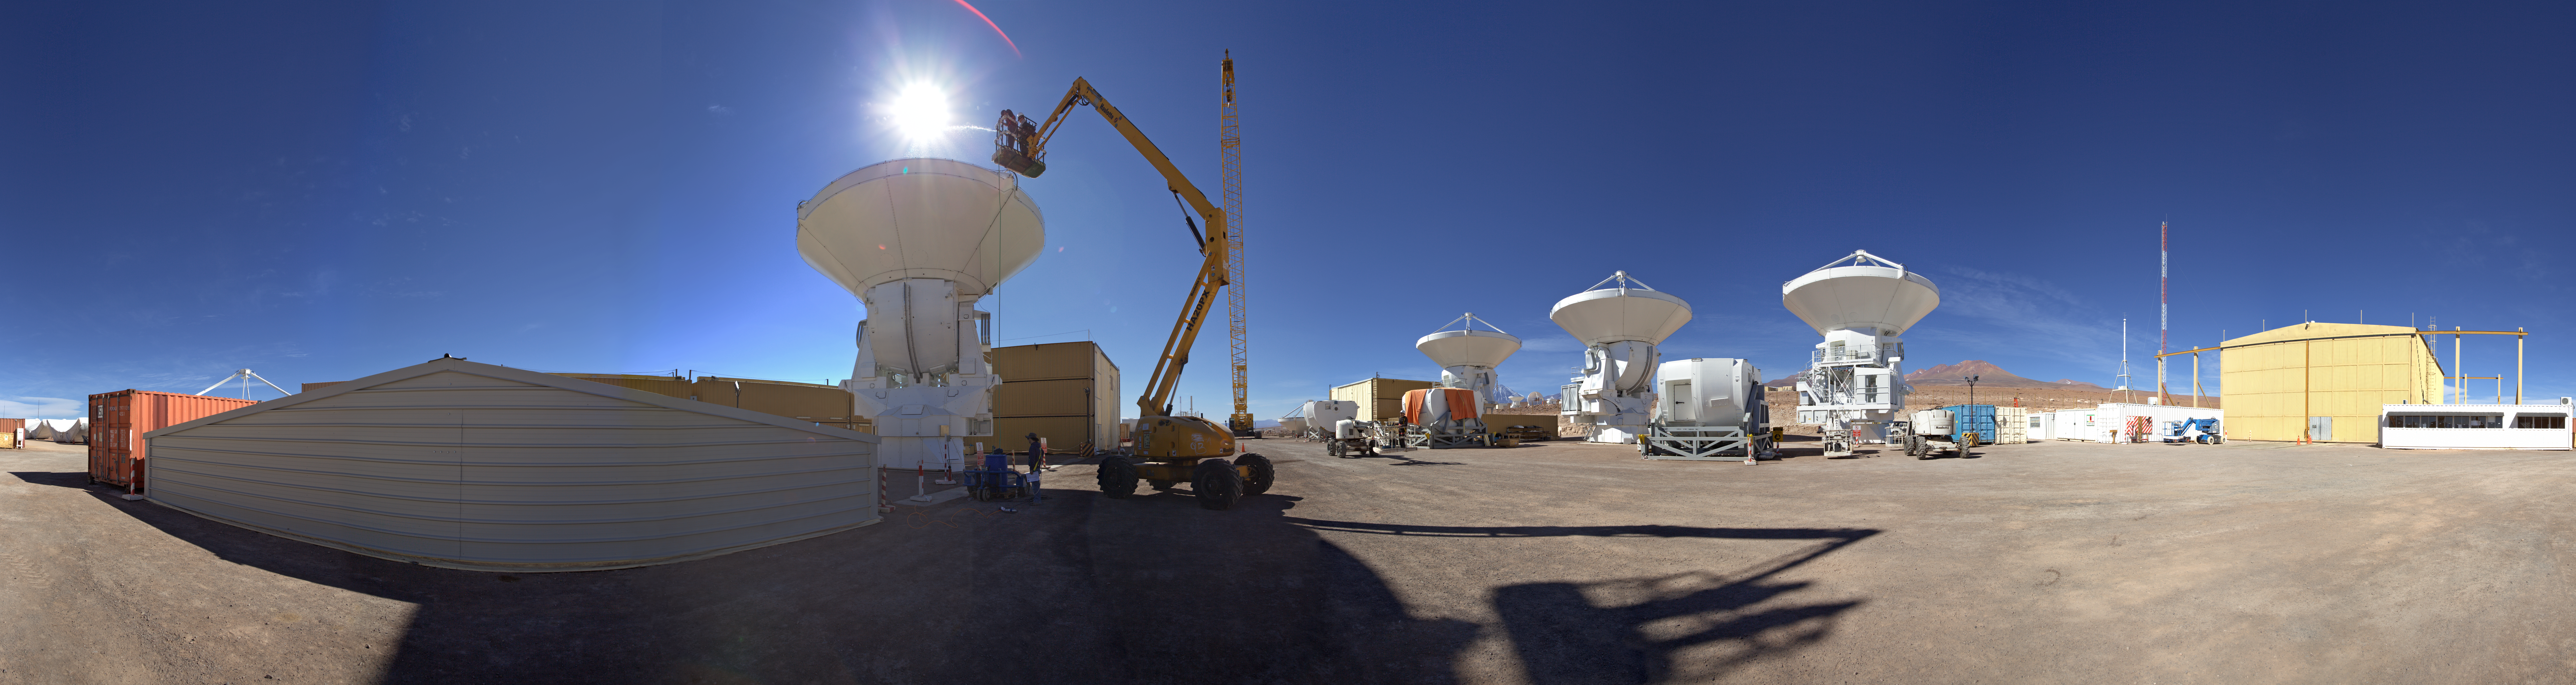

AEM Consortium’s facility

This is an is an equirectangular 360 degree panorama view panorama view of the AEM Consortium’s facility where the European antennas for the Atacama Large Millimeter/submillimeter Array (ALMA) are assembled and tested. Some of the 25 European antennas can be seen, with each antenna having a dish 12 metres in diameter, and a weight of about 95 tonnes.

Credit: ESO